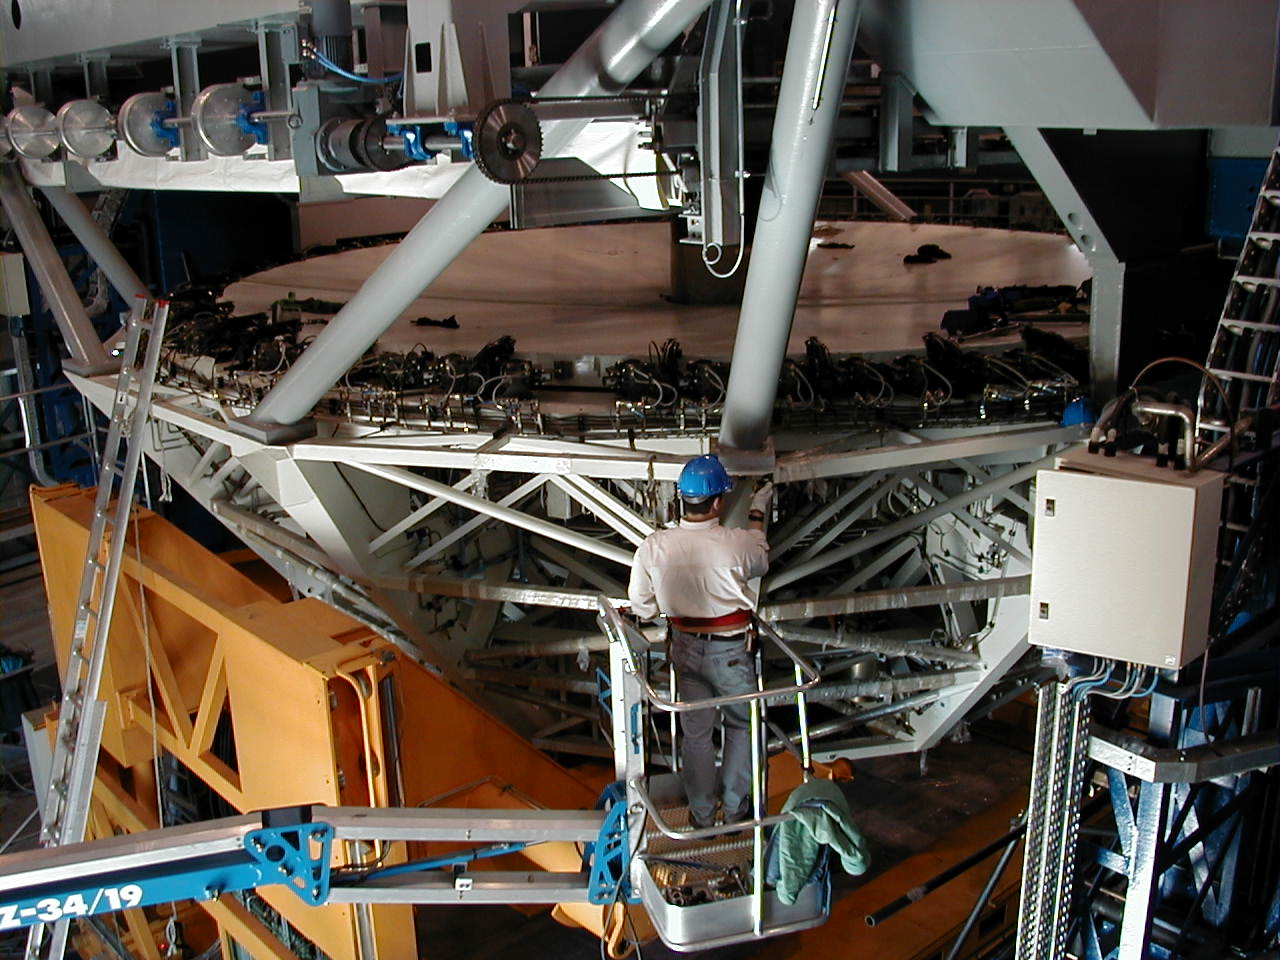

M1 cell with dummy mirror

Attaching the M1 Cell with dummy concrete mirror, to the MELIPAL structure.

Credit: ESO